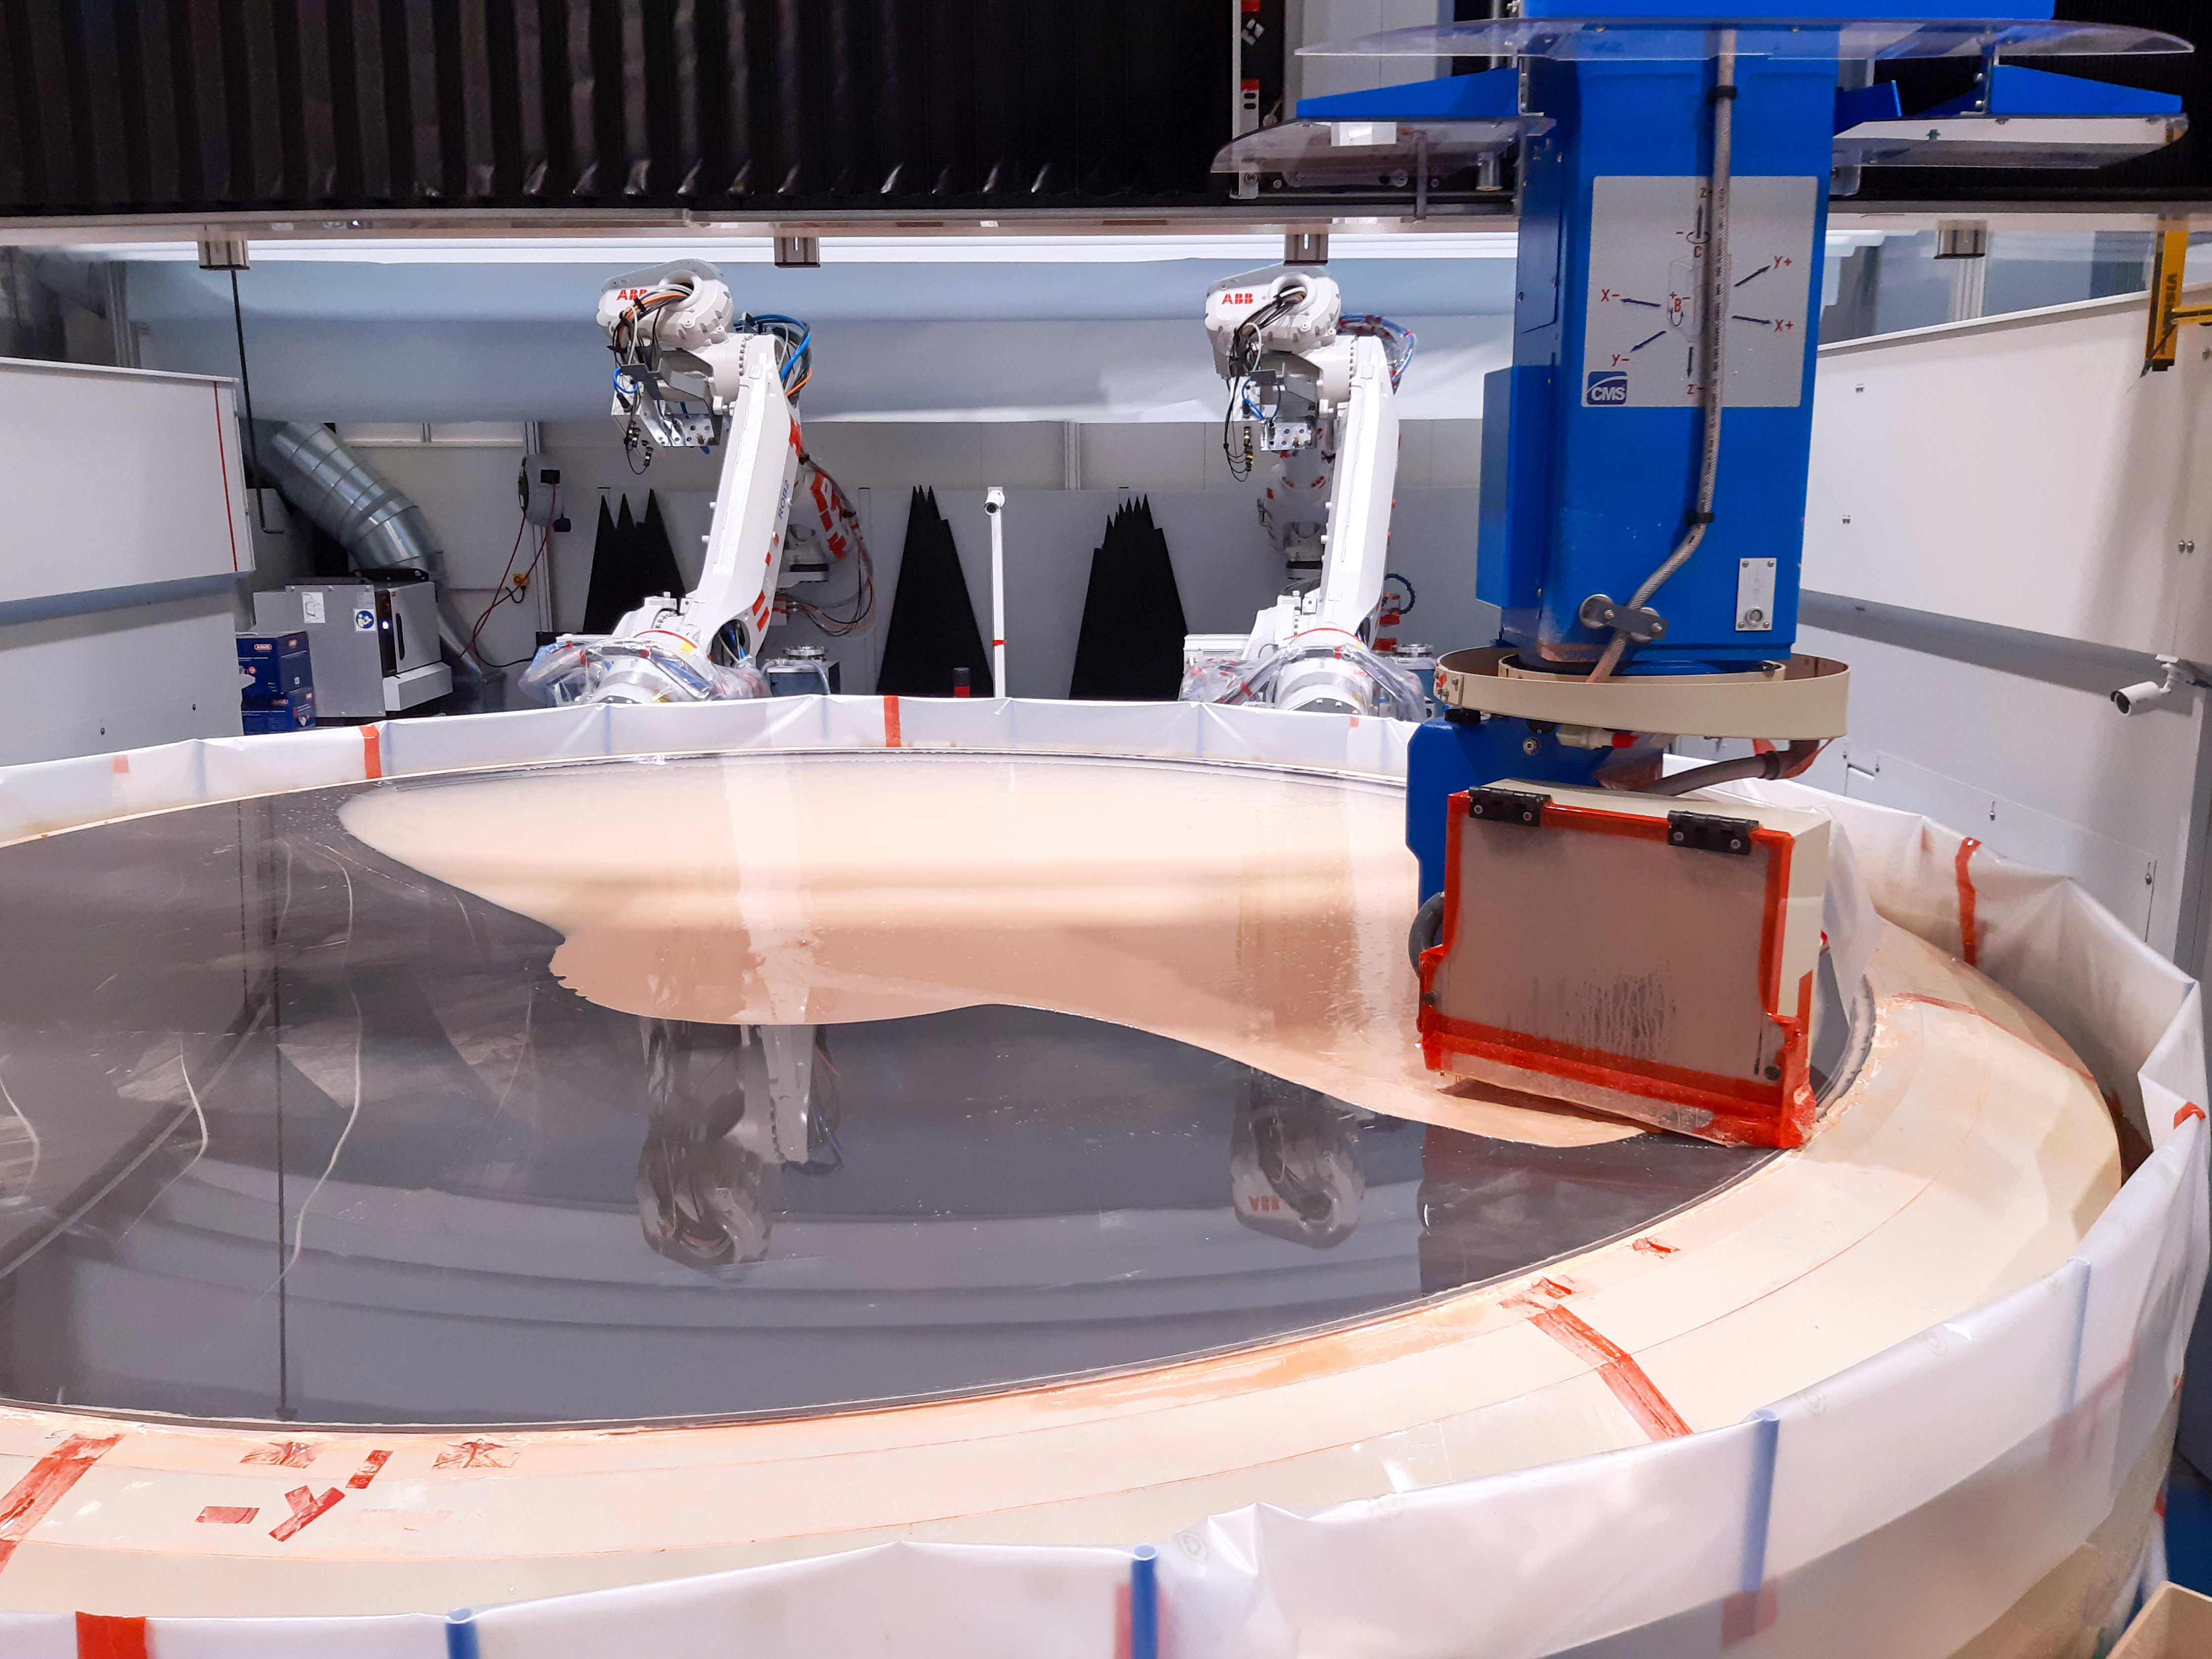

Grinding the ELT’s M3 mirror

The Extremely Large Telescope’s (ELT's) tertiary mirror, M3, is four metres in diameter and weighs in at a whopping three tonnes. Here, the M3 mirror is in the grinding phase at Safran Reosc in France, which is designed to improve the surface quality to an accuracy of a few micrometres. Following this stage, the mirror will be polished to an accuracy of a few nanometres.

Credit: Safran